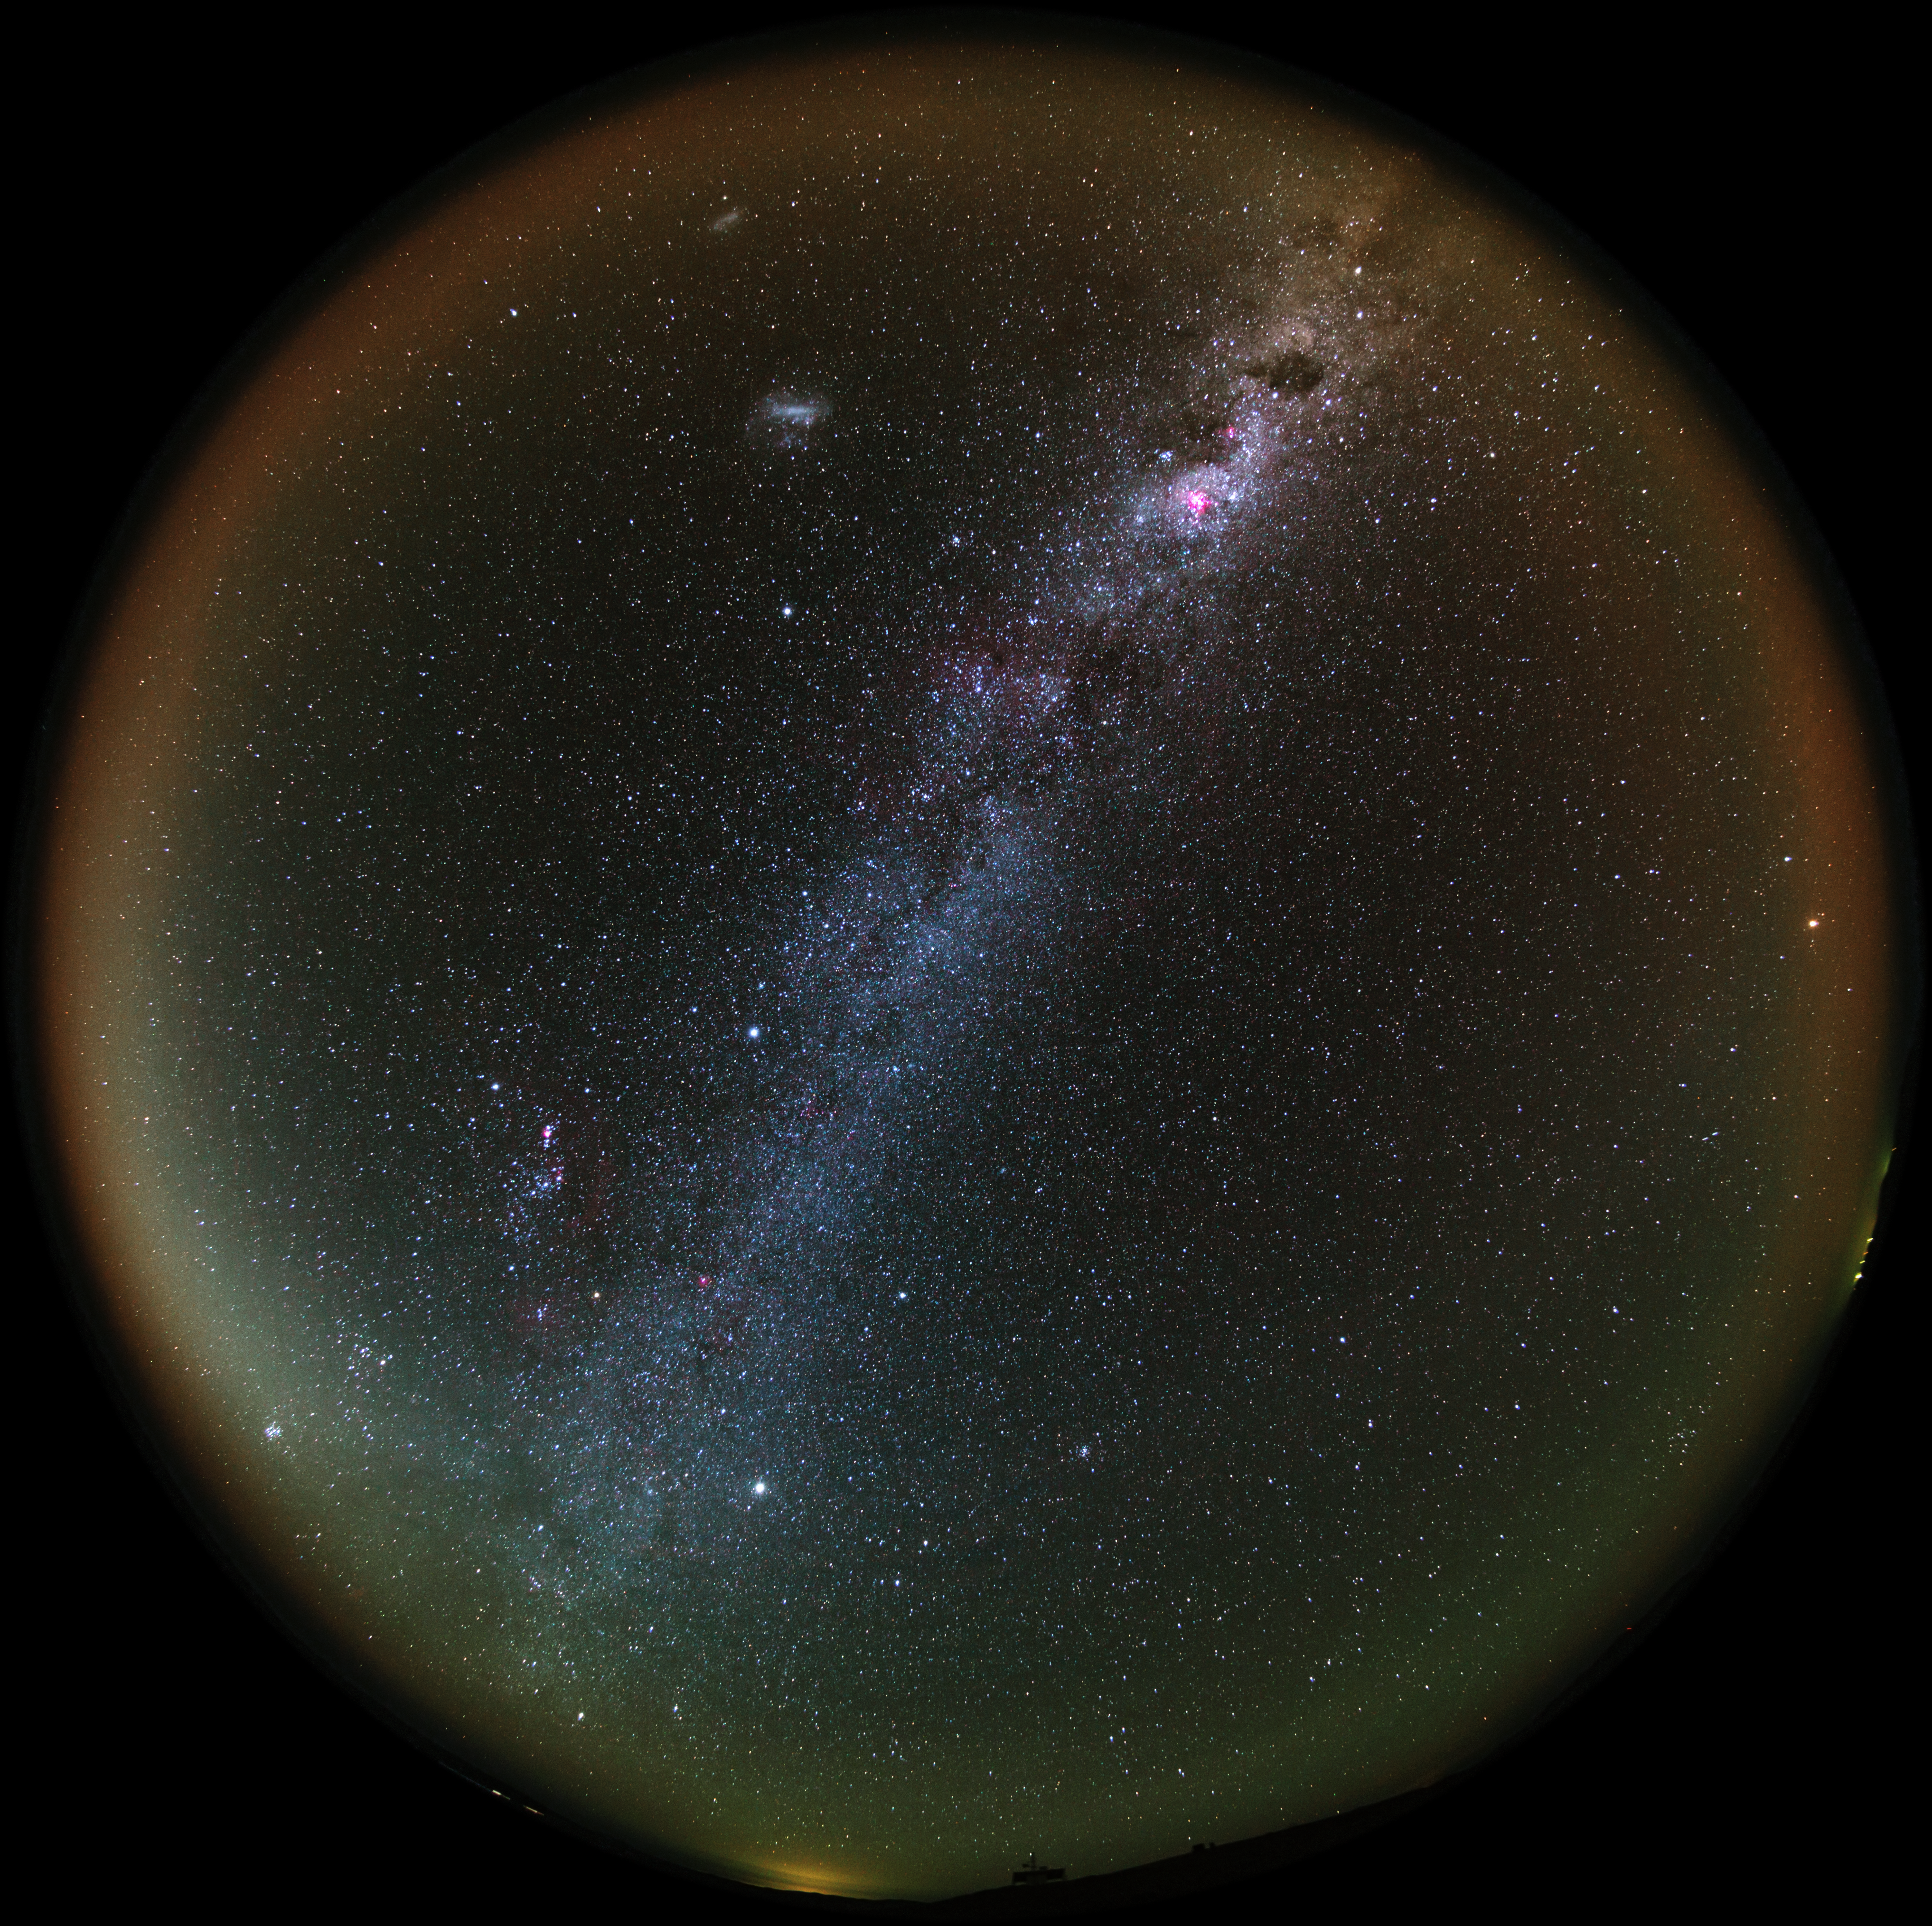

Galactic Atacama

A UHD fish-eye/fulldome view from the Chilean Atacama Desert, showing the Milky Way shining brightly overhead. Taken during the ESO Ultra HD Expedition.

In the background, the quiet beauty of the Atacama sky is enhanced by a orange/yellow aurora-like shimmer, called airglow, which is caused by light-emitting chemical reactions in the atmosphere. Normally, those emissions are not so strong, but the night this image was taken they were unusually bright, producing this unusual picture.

Credit: ESO/B. Tafreshi (twanight.org)